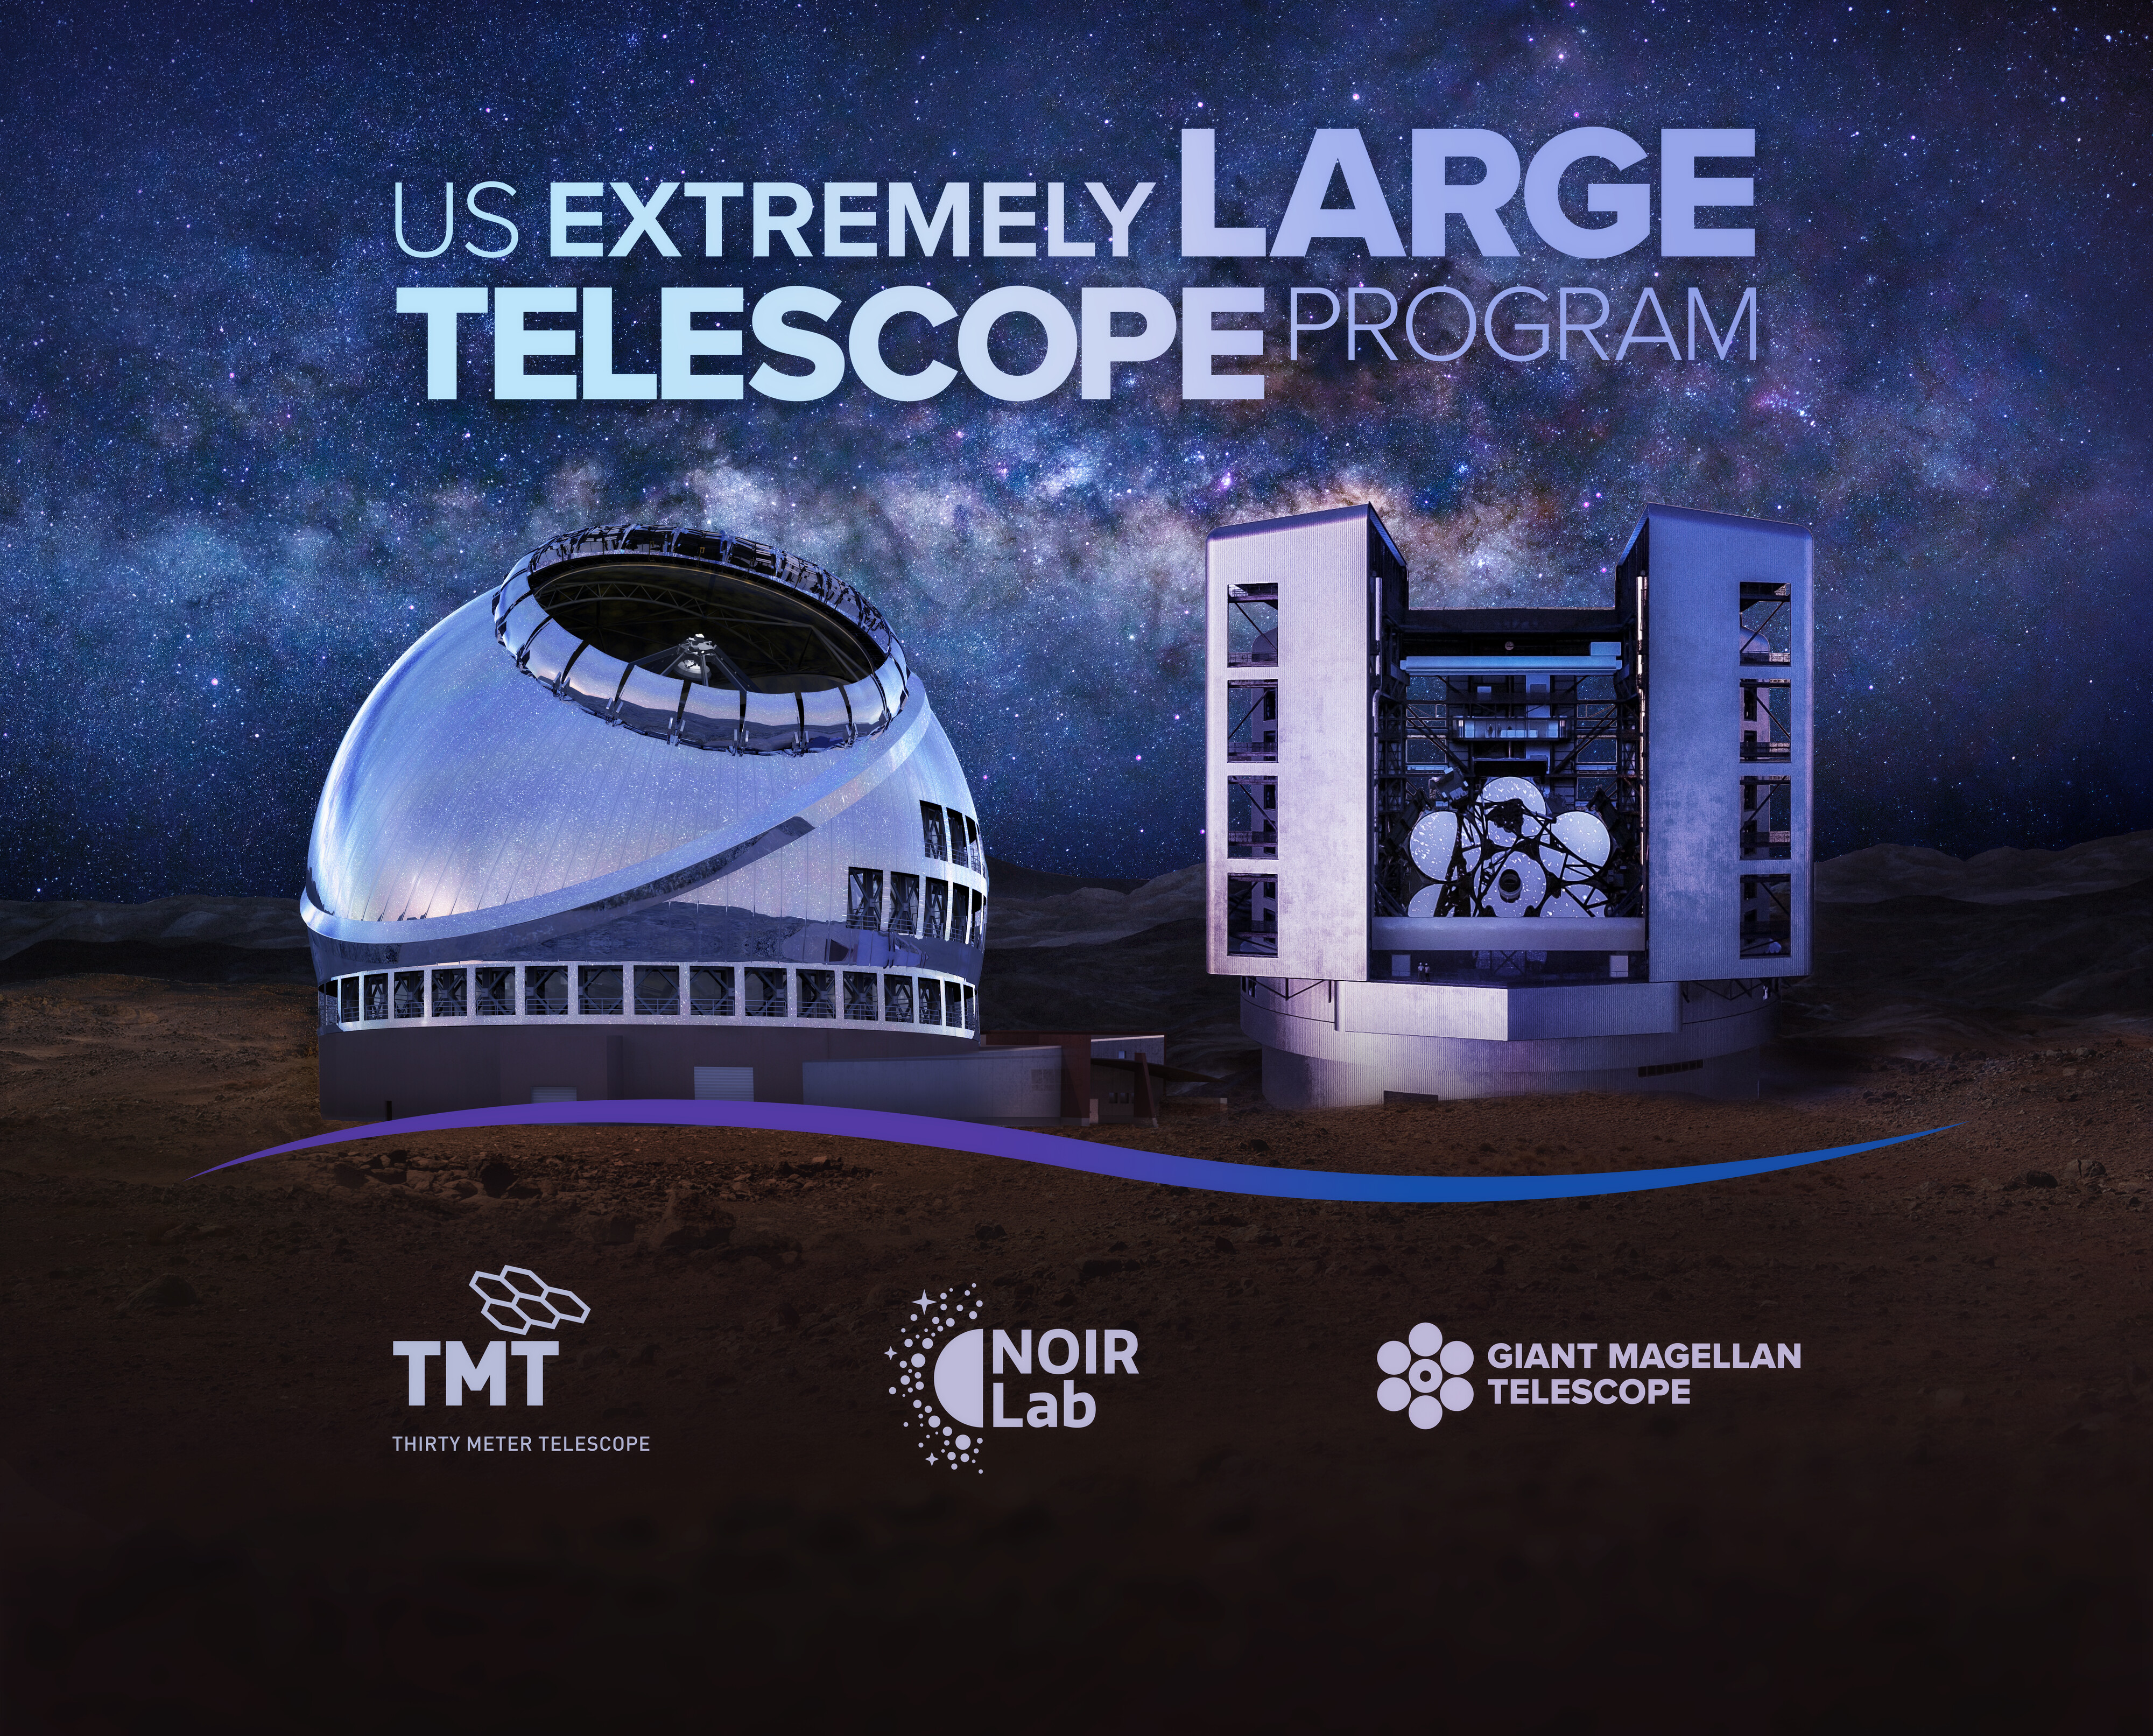

US-ELTP Exhibit Backdrop

US-ELTP Exhibit Backdrop.

Credit: US-ELTP (TIO/NOIRLab/GMTO)